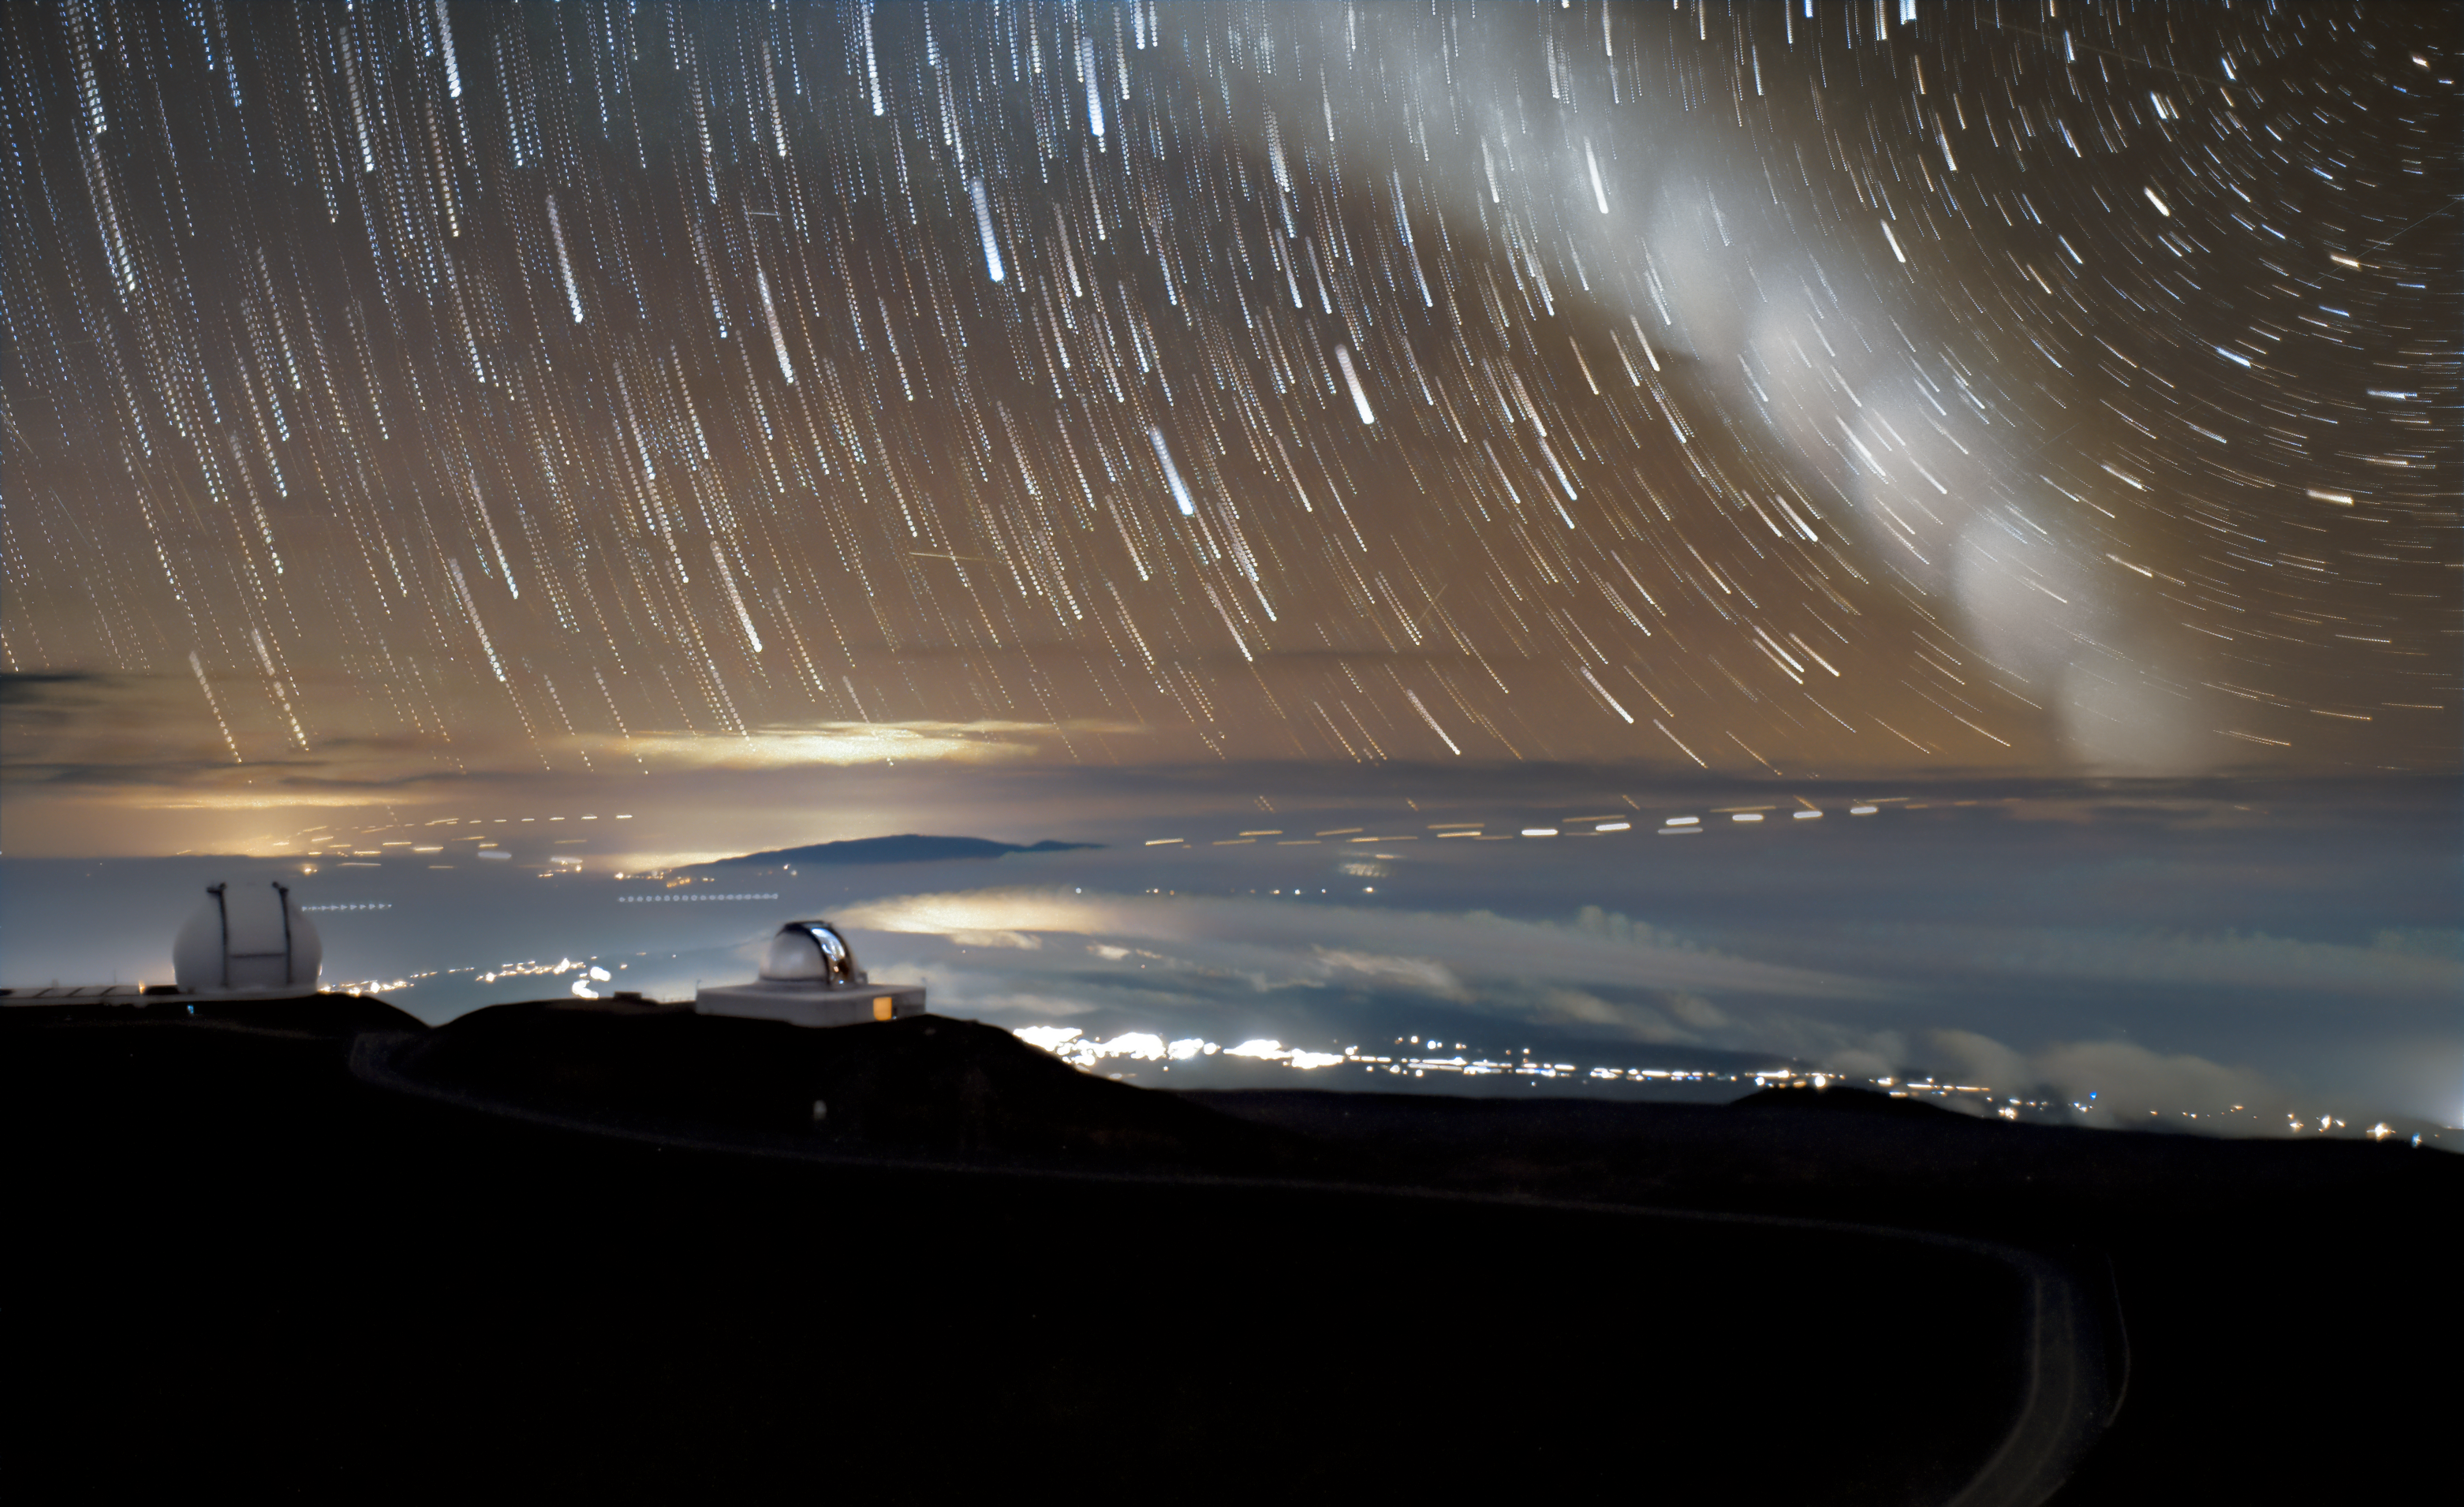

Star Trails and Rockets Above Hawai‘i

From the summit of Maunakea in Hawai‘i, where the Gemini North telescope sits, the night sky is dark and pristine. Gemini North is one half of the International Gemini Observatory, funded in part by the U.S. National Science Foundation (NSF) and operated by NSF NOIRLab.

Long-exposure photography, where a camera continuously lets in light over a long period, offers a unique opportunity to see faint light sources more clearly and ‘in motion’. In this image, changes near and far are captured: a medley of star trails in the sky, the hazy glow of lights from the town of Waimea, and the bokeh-like effect from a U.S. Space Force vehicle launch.

Composed of 18 photos, this image depicts 17 minutes in time. However, this image was not captured by a typical photographer. Instead, it was captured by the north-facing camera of Gemini North’s Cloud Cameras. These cameras are typically used to monitor sky conditions and determine whether the atmosphere has good seeing. But, just sometimes, they also capture something out of the ordinary. For example, in 2019, a cloud camera captured the passage of the Starlink satellite cluster over Maunakea, and, in 2022, the cloud cameras captured the eruption from the underwater Hunga Tonga-Hunga Ha'apai volcano.

The International Gemini Observatory is part of the Maunakea Observatories. In this photo are two other Maunakea Observatories, the W. M. Keck Observatory (left) and the NASA Infrared Telescope Facility (right).

Credit: International Gemini Observatory/NOIRLab/NSF/AURA/J.Pollard/ M. Zahmani